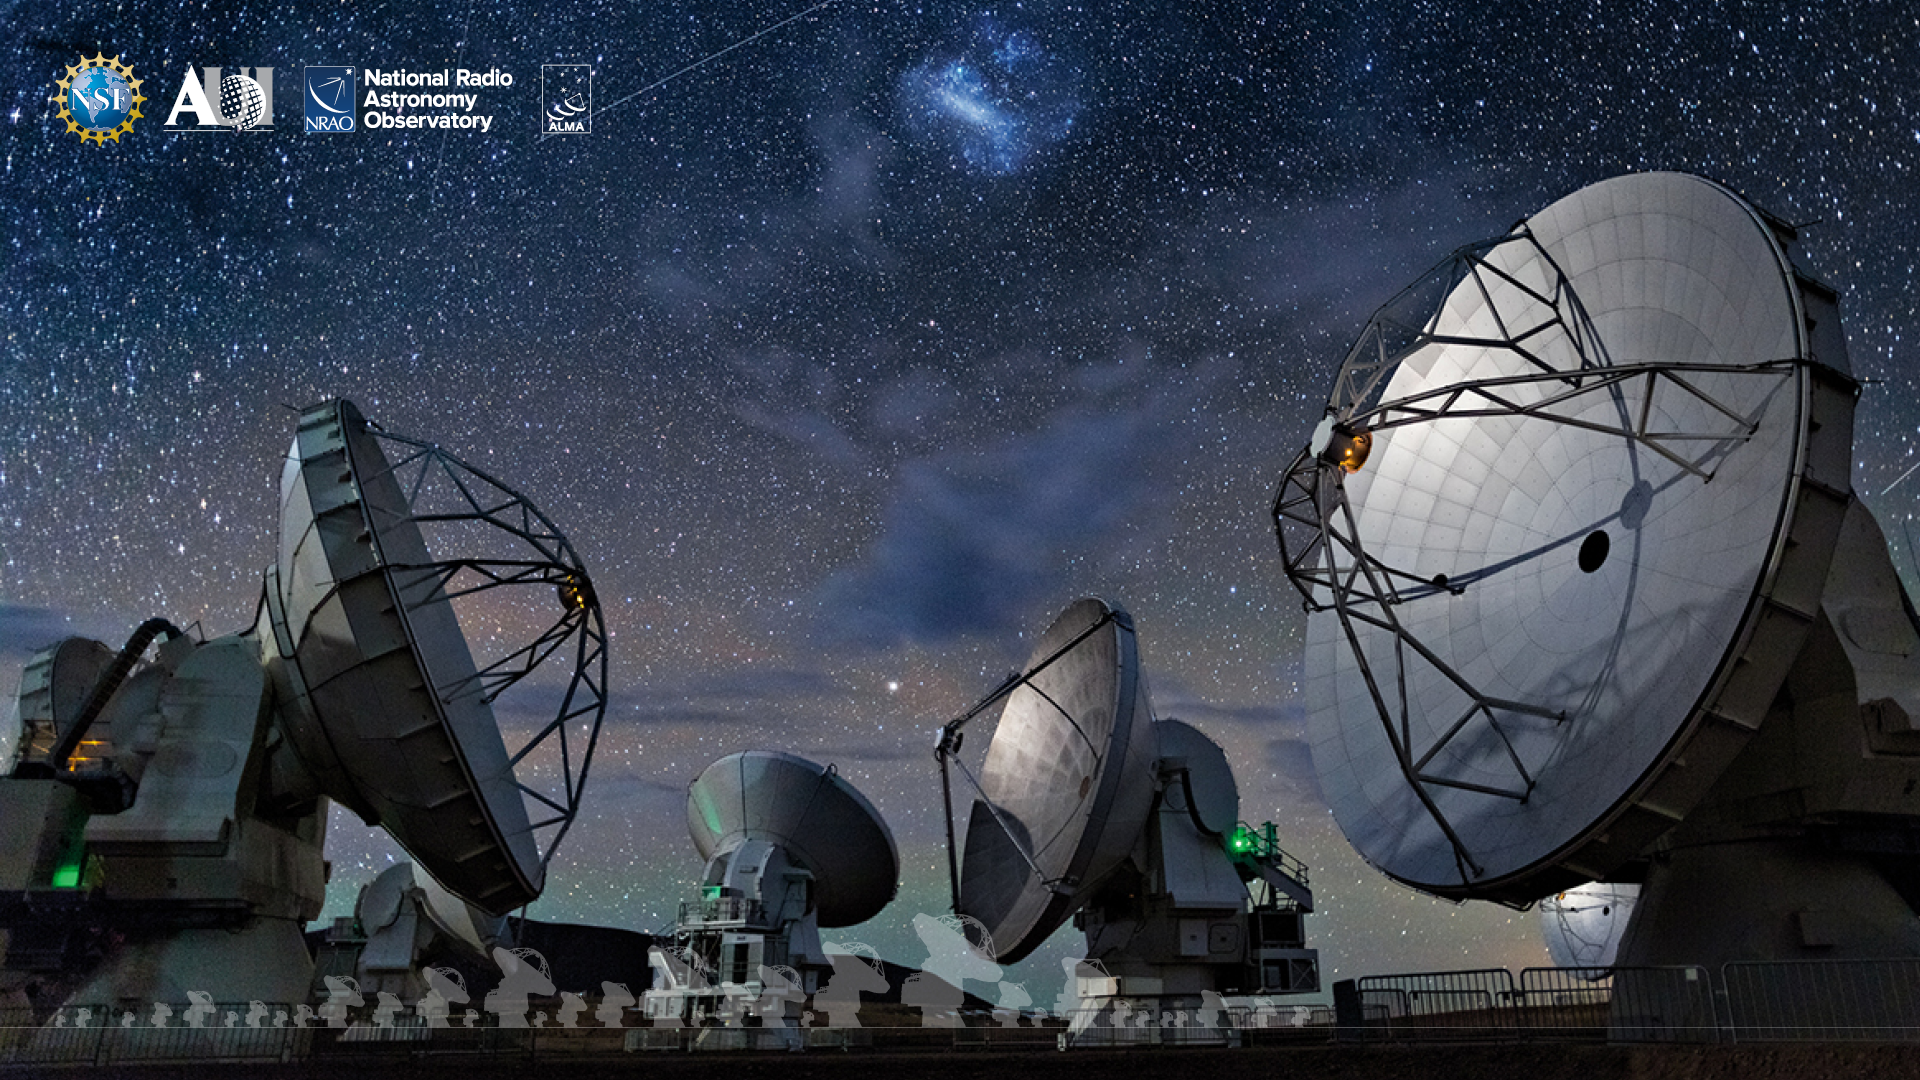

ALMA Background 5

Credit: NRAO/AUI/NSF